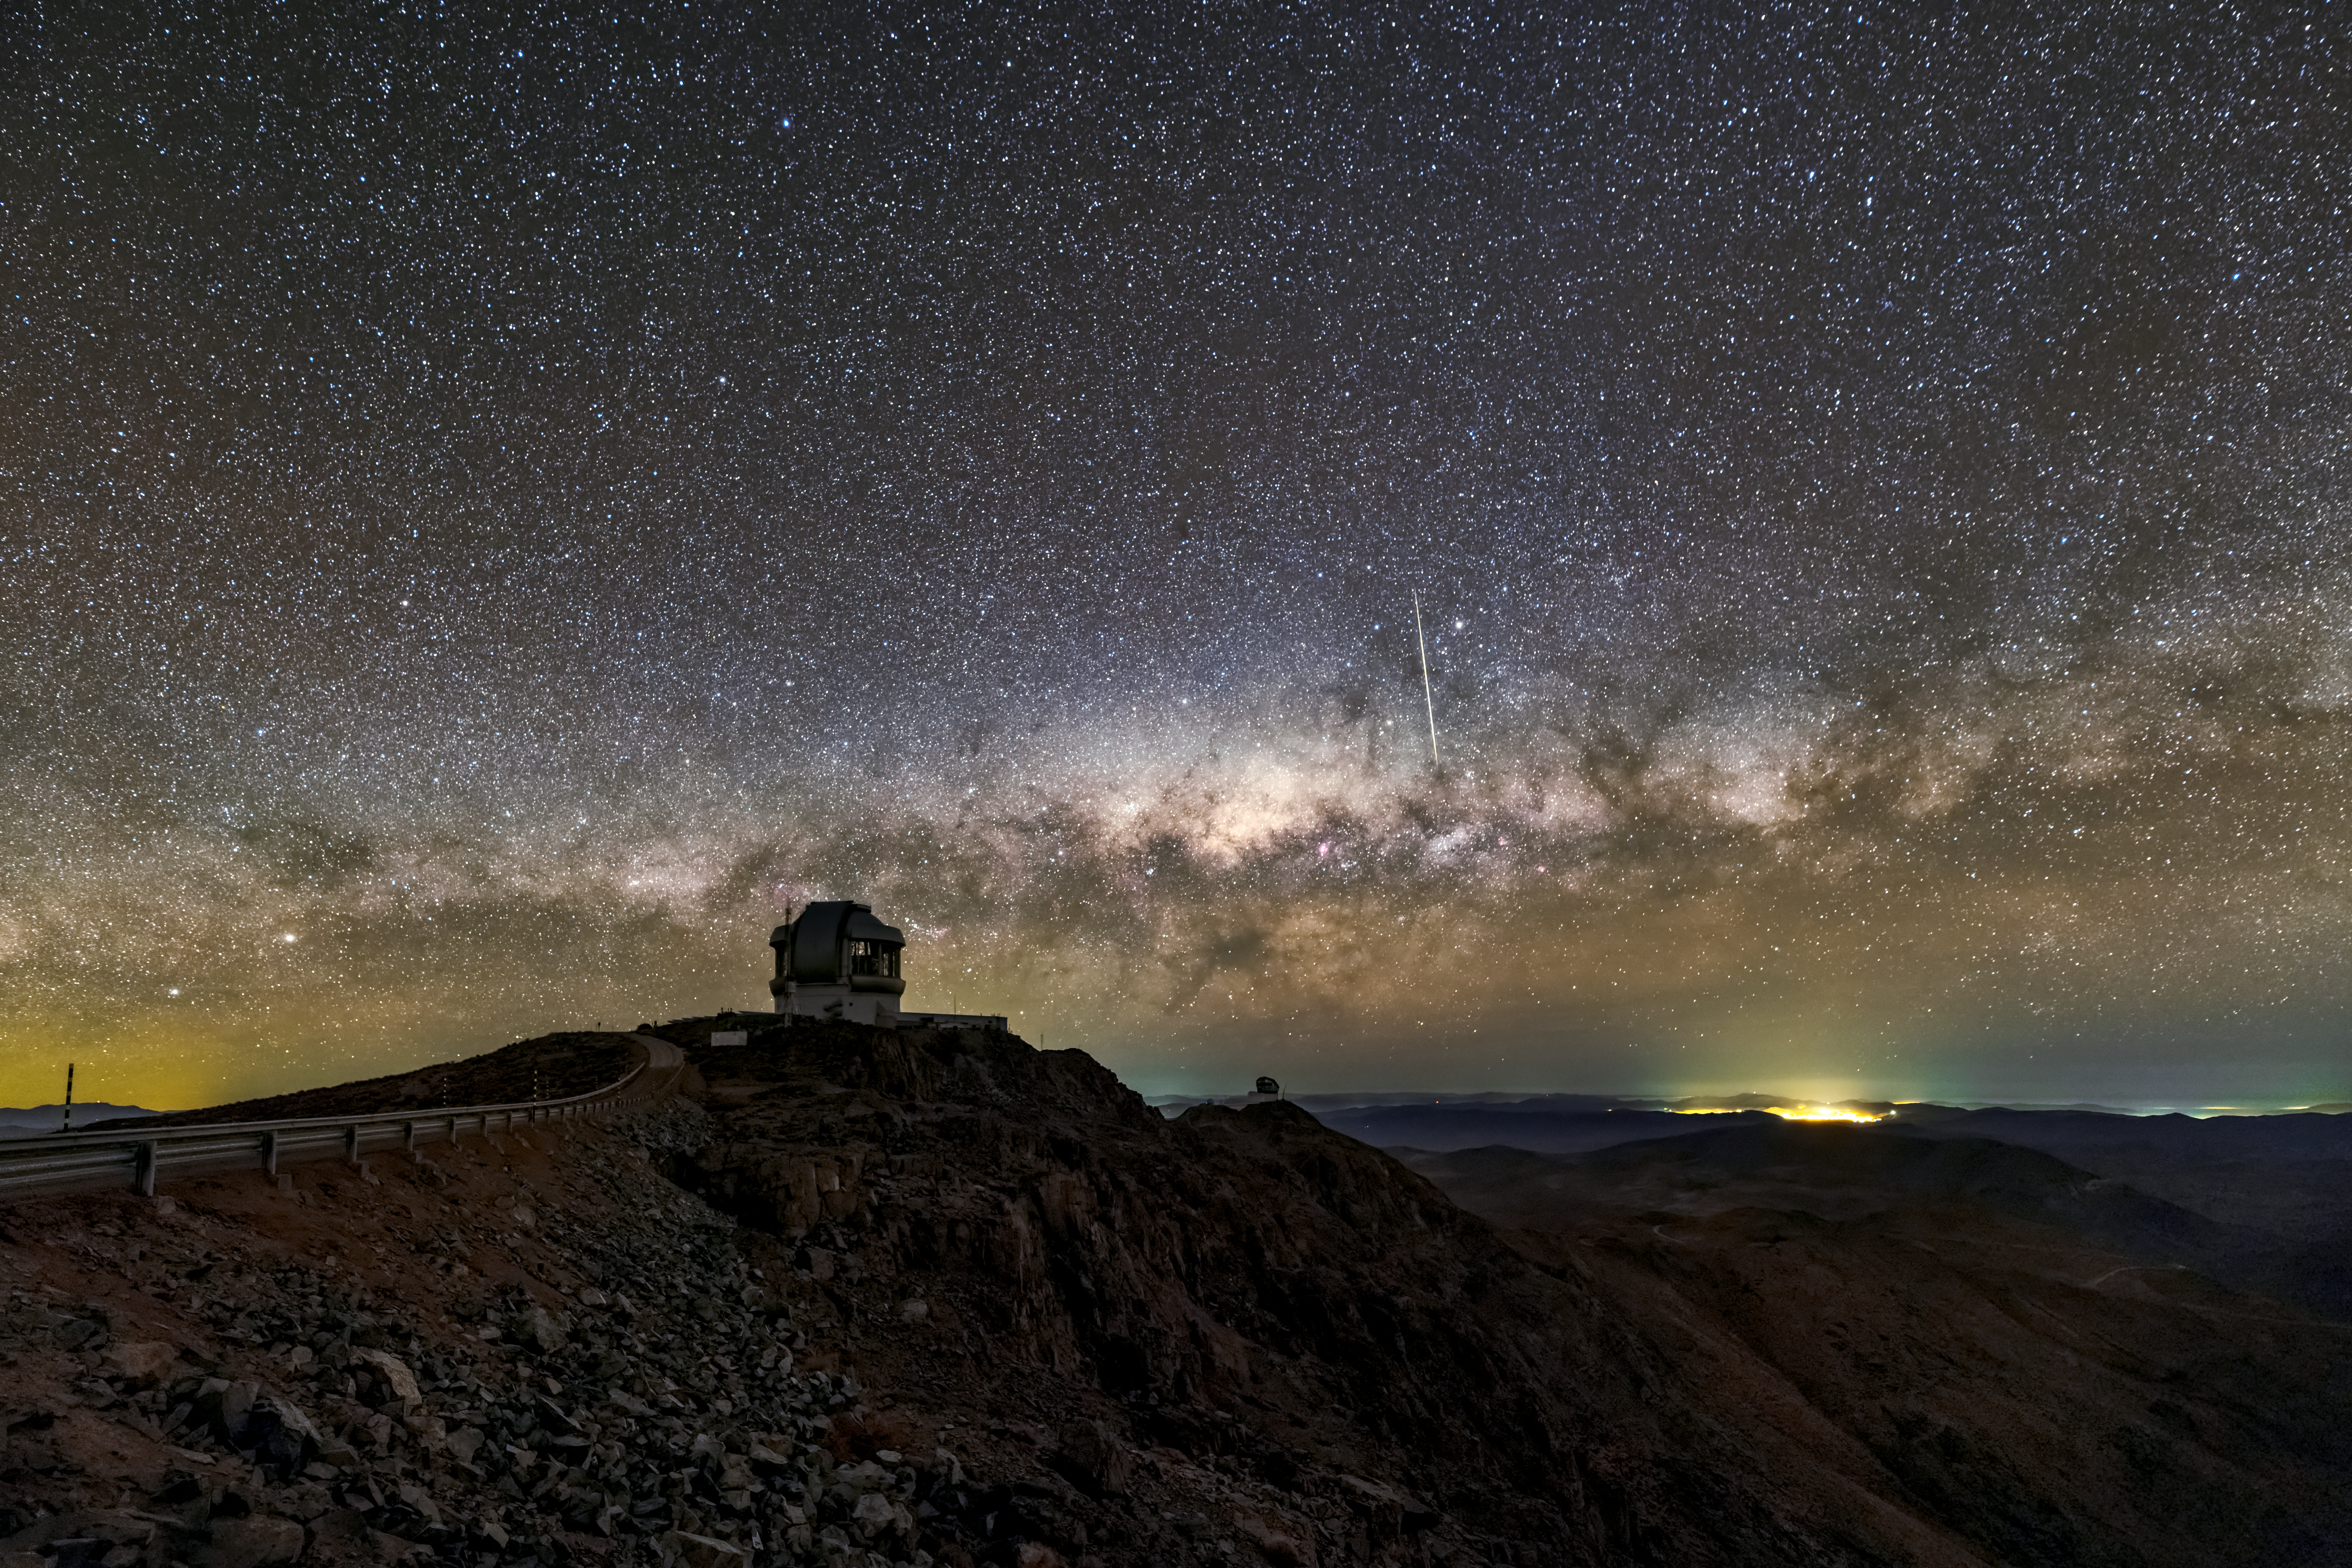

Telescope Silhouettes at Cerro Pachón

The Milky Way seems to hover above the horizon in this image from Cerro Pachón in the Chilean Andes, and the galaxy appears to have been sliced through by the streak of light left by a meteor. The starry sky silhouettes Gemini South, the southern half of the international Gemini Observatory, a Program of NSF NOIRLab. Gemini South and its northern twin, Gemini North, each house a 8.1-meter-diameter telescope. The twin telescopes are located at two of the best observing sites on the planet (Gemini North is situated on the peak of the dormant Hawaiian volcano Maunakea).

This image also captures the profile of Vera C. Rubin Observatory, which is currently under construction on Cerro Pachón; the minuscule outline of one of the cranes being used to build the telescope is just visible next to the unfinished dome. Once complete, Vera C. Rubin Observatory will use its 8-meter telescope and 3.2-gigapixel camera to conduct an unprecedented, decade-long survey of the night sky — surveying the entire visible southern sky every few nights.

Credit: International Gemini Observatory/NOIRLab/NSF/AURA/Kwon O Chul